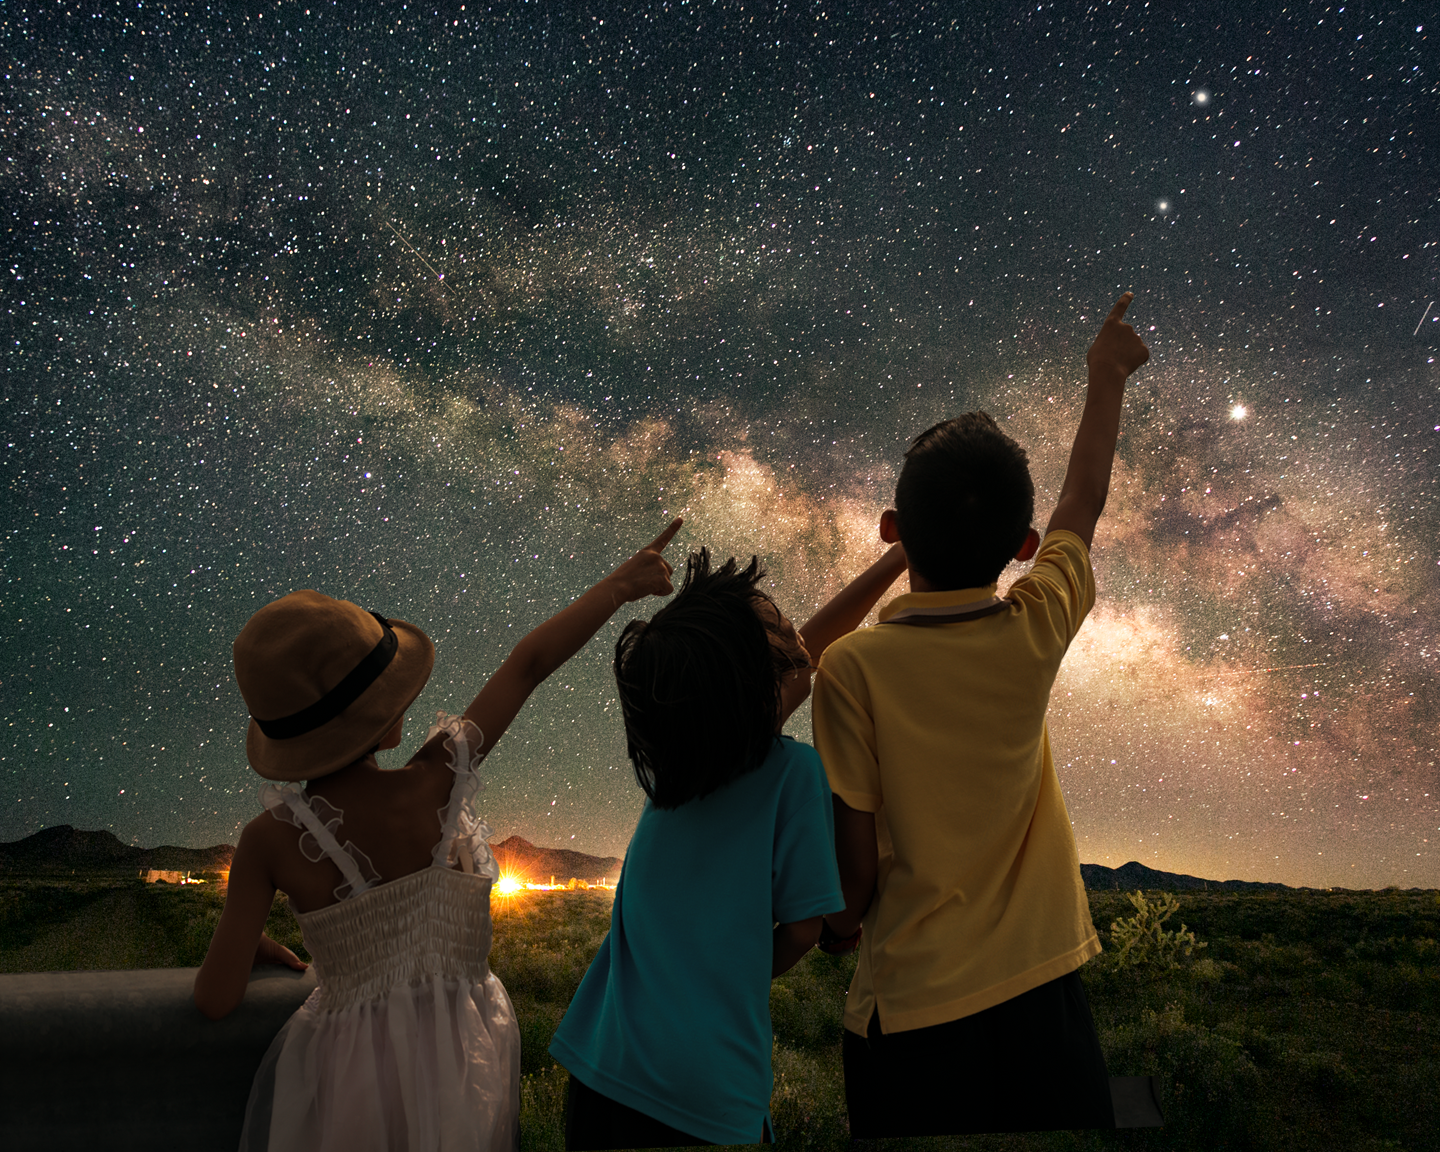

Look Up!

Credit: NOIRLab